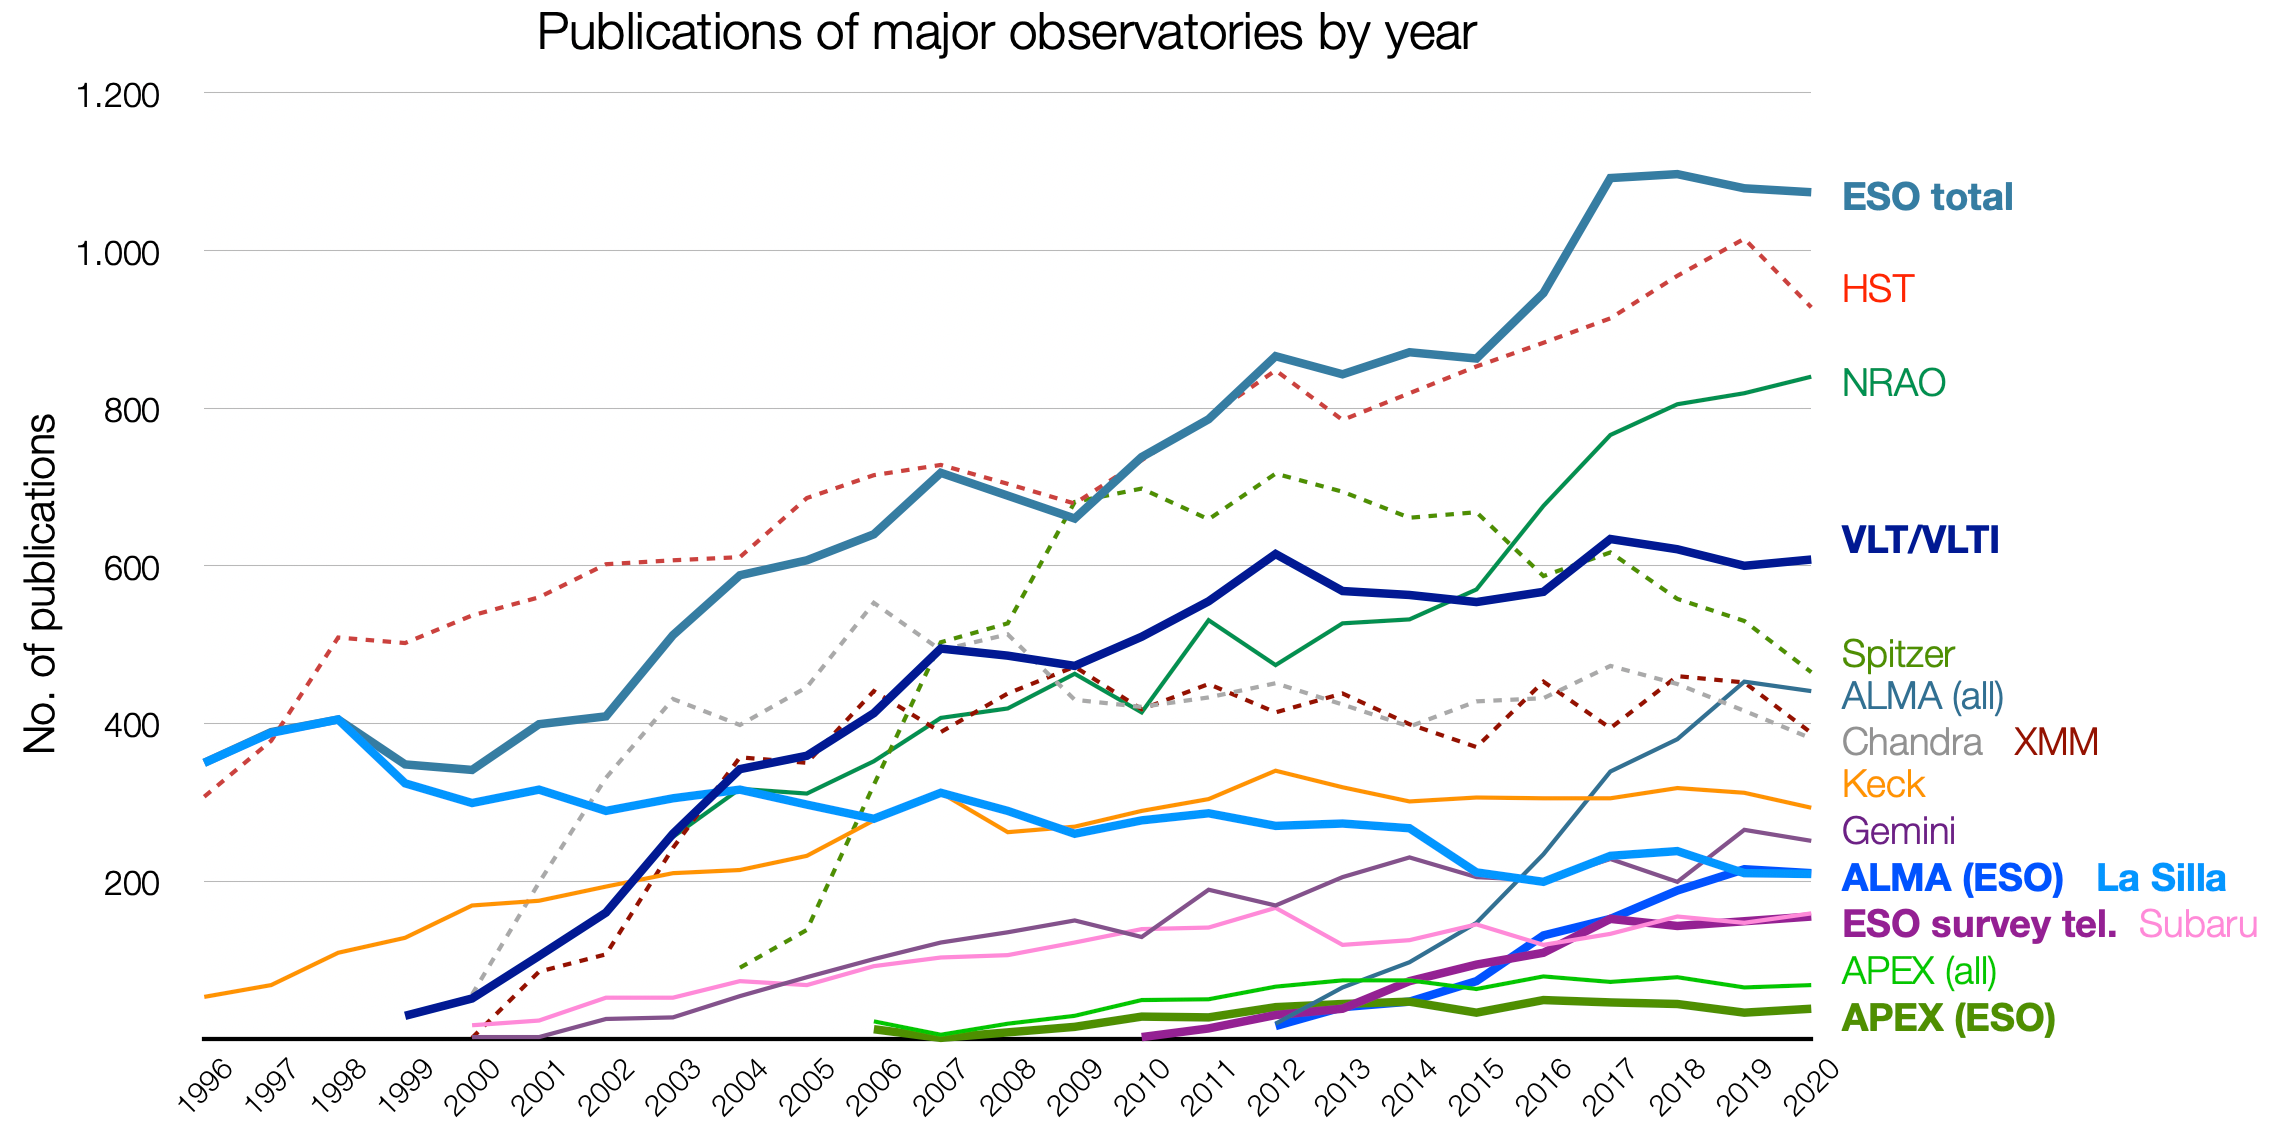

Number of papers published using observational data from different observatories (1996–2020)

This graphic presents the number of refereed papers published based on data from ESO and other telescopes over the period 1996 to 2020. These numbers are from the ESO Telescope Bibliography. Note that different observatories use different selection criteria for inclusion or exclusion of papers.

Credit: ESO